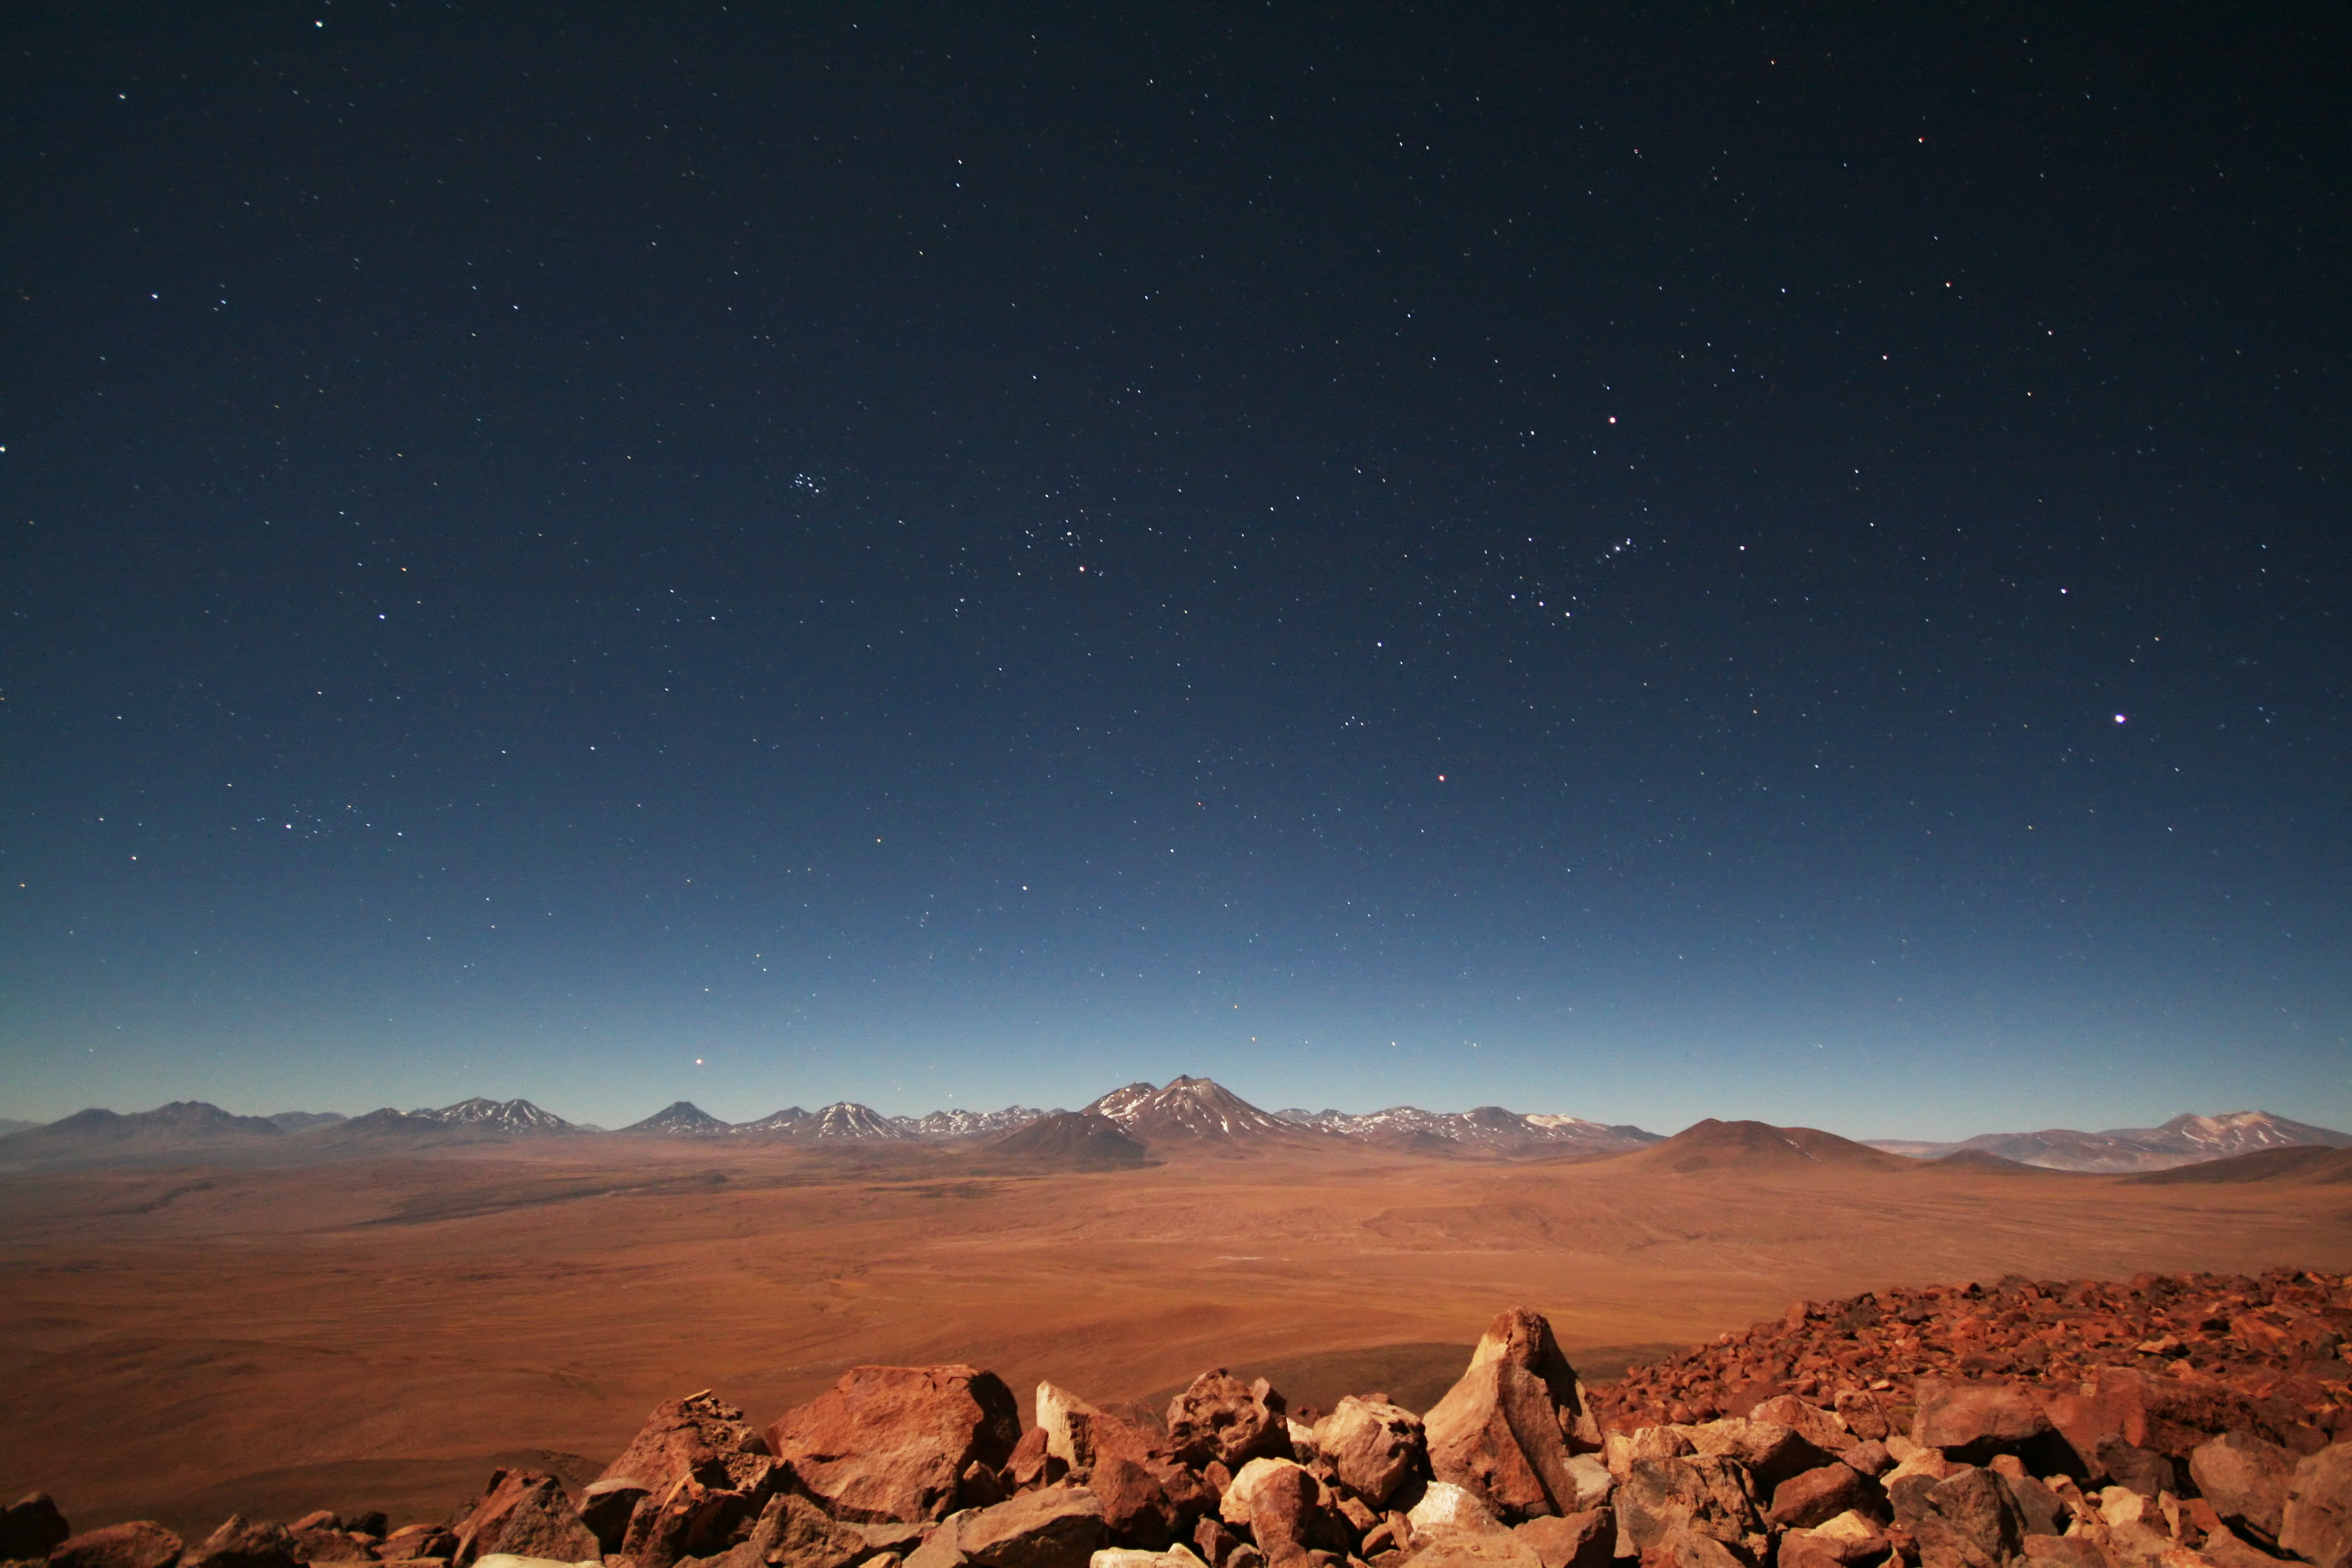

ELT site testing — Cerro Tolonchar / Chile

The Extremely Large Telescope (ELT) programme office has studied half a dozen potential sites for the future ELT observatory, which, with its 40-metre-class diameter, will be the world’s biggest eye on the sky. Various aspects need to be considered in the site selection process. Parameters taken into account are not restricted to ‘sky quality’, but include more general scientific aspects, as well as parameters essential for construction and operations (e.g. accessibility, water and power supply, political stability etc.).

The above picture shows a night time view toward east from the summit of Cerro Tolonchar, a site located in Chile. It is on the ELT Site Selection Advisory Committee's final short list for the recommended site.

Credit: ESO/G. Lombardi (glphoto.it)